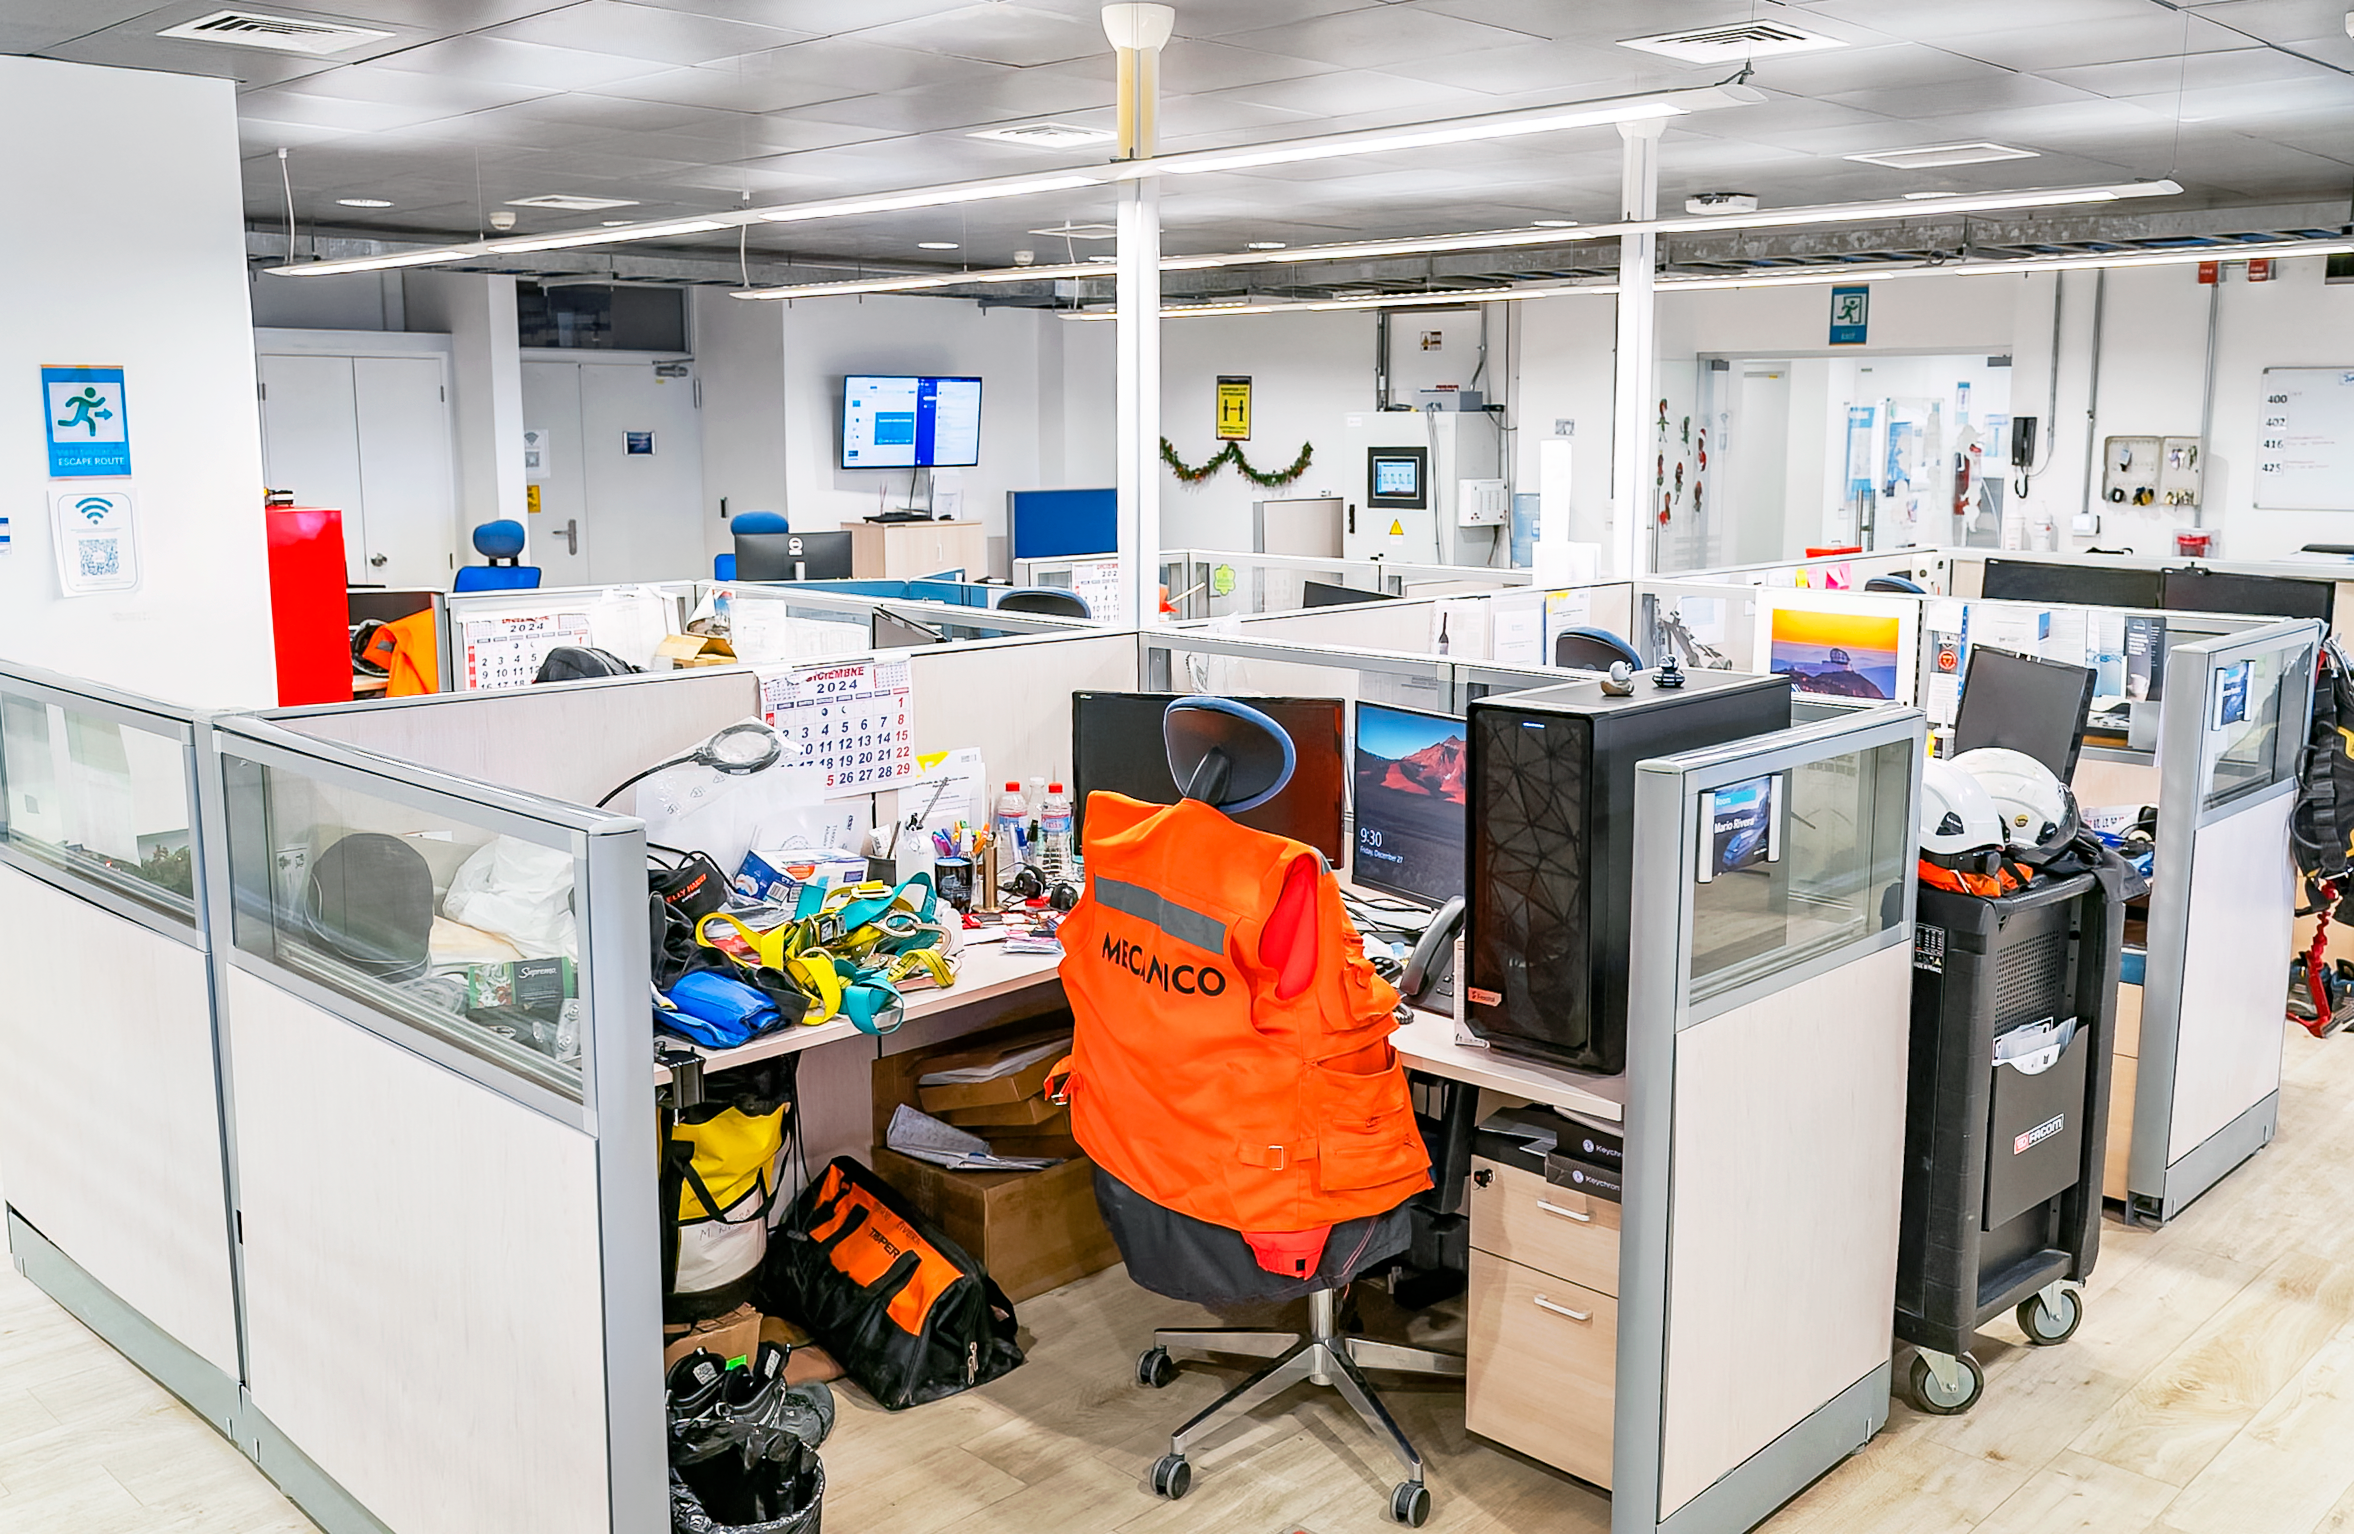

Rubin Observatory December 2024

The Rubin Observatory office space in December 2024.

Credit: RubinObs/NOIRLab/SLAC/NSF/DOE/AURA/A. Pizarro D.